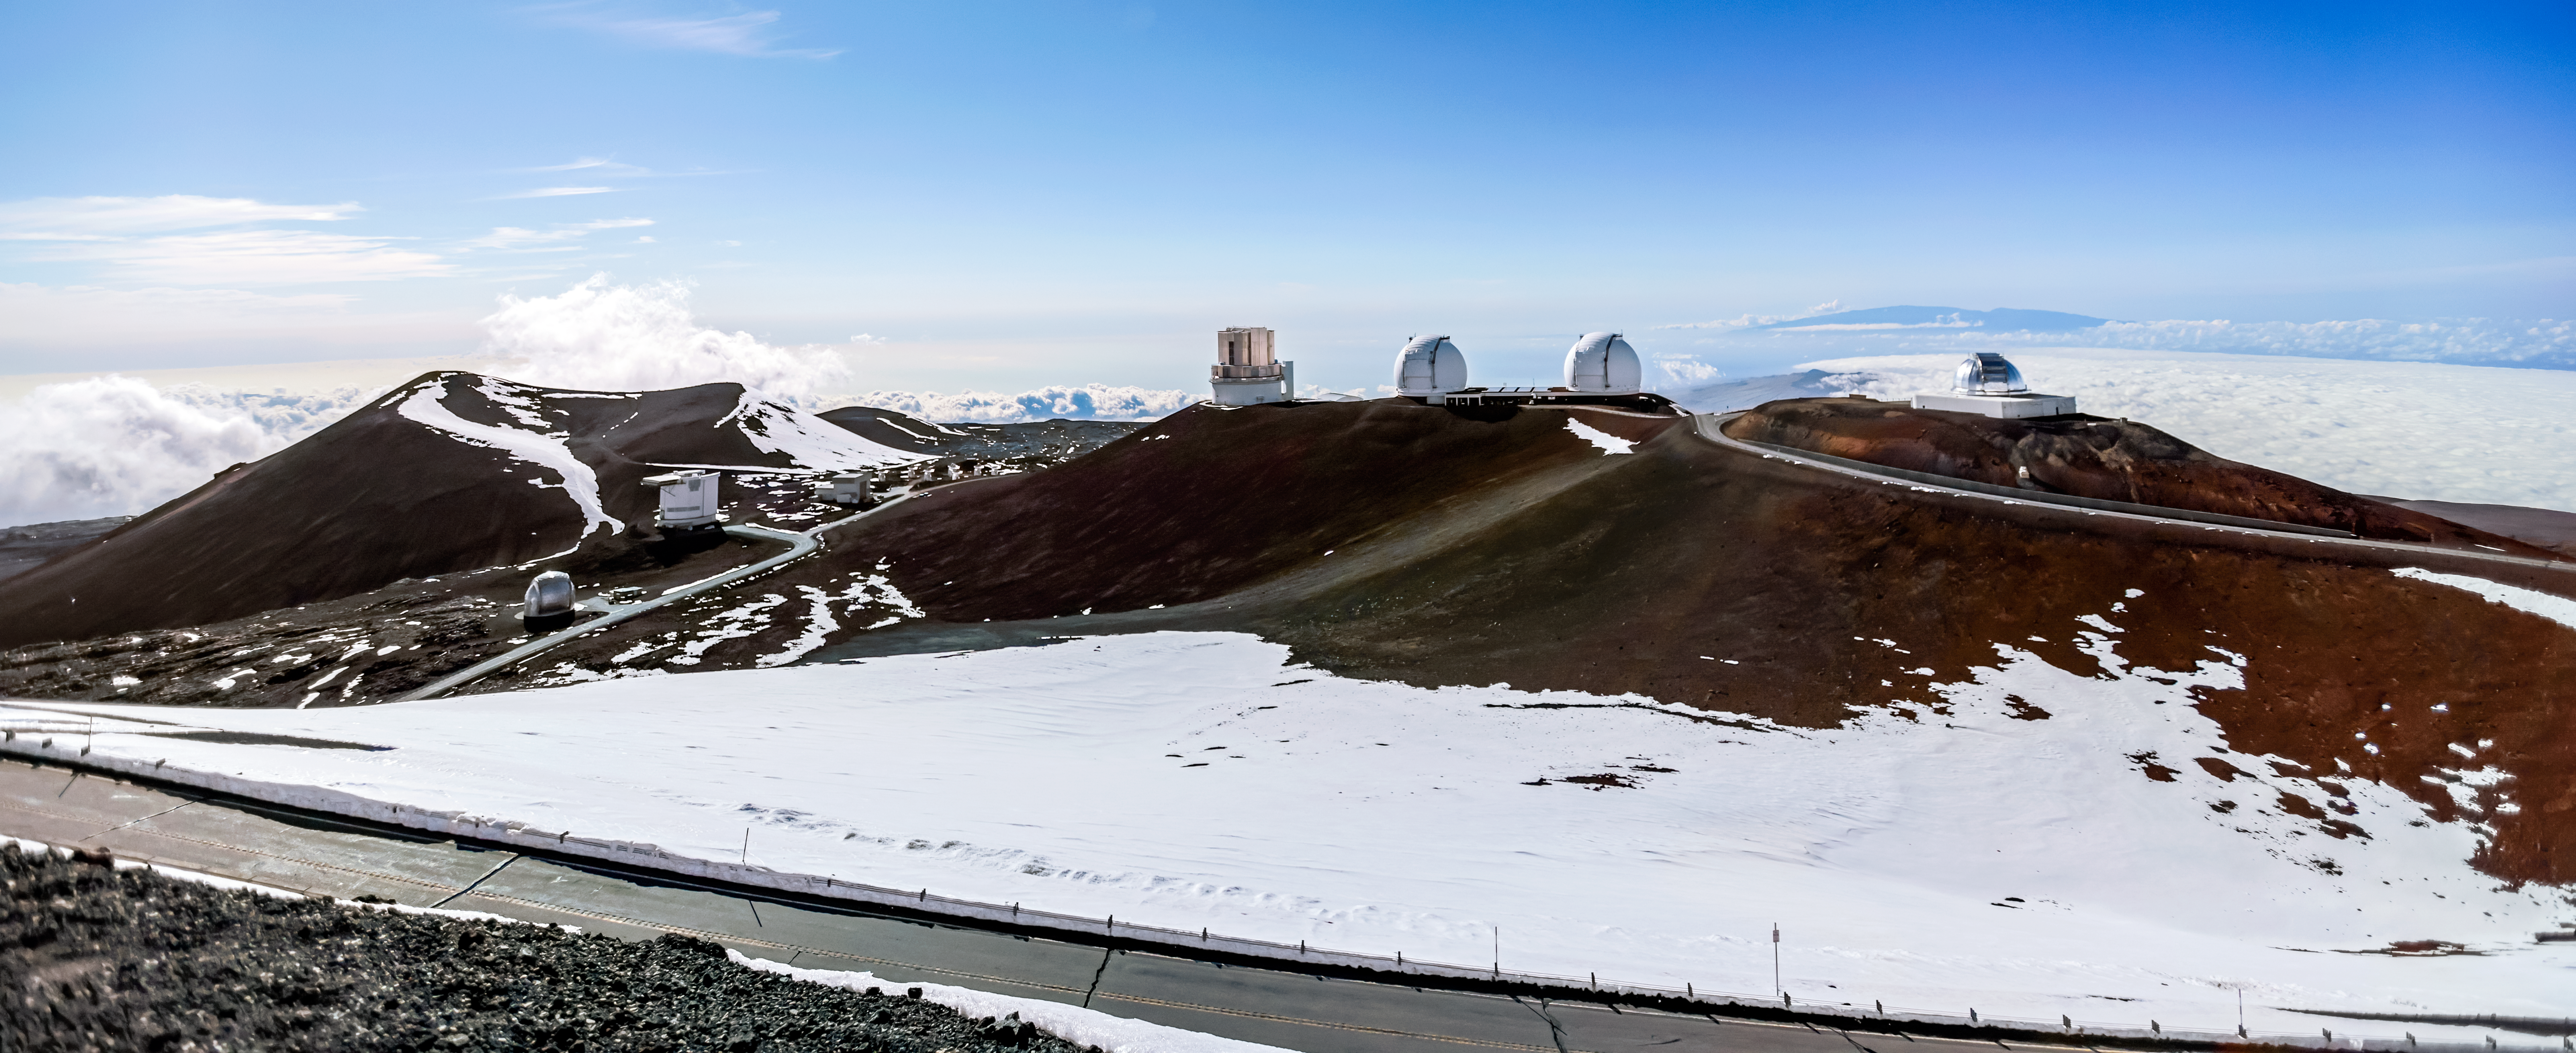

Snowy Ridge at Gemini Observatory

The snow-capped ridges of Maunakea in Hawai‘i, where the international Gemini Observatory is located.

Credit: International Gemini Observatory/NOIRLab/NSF/AURA